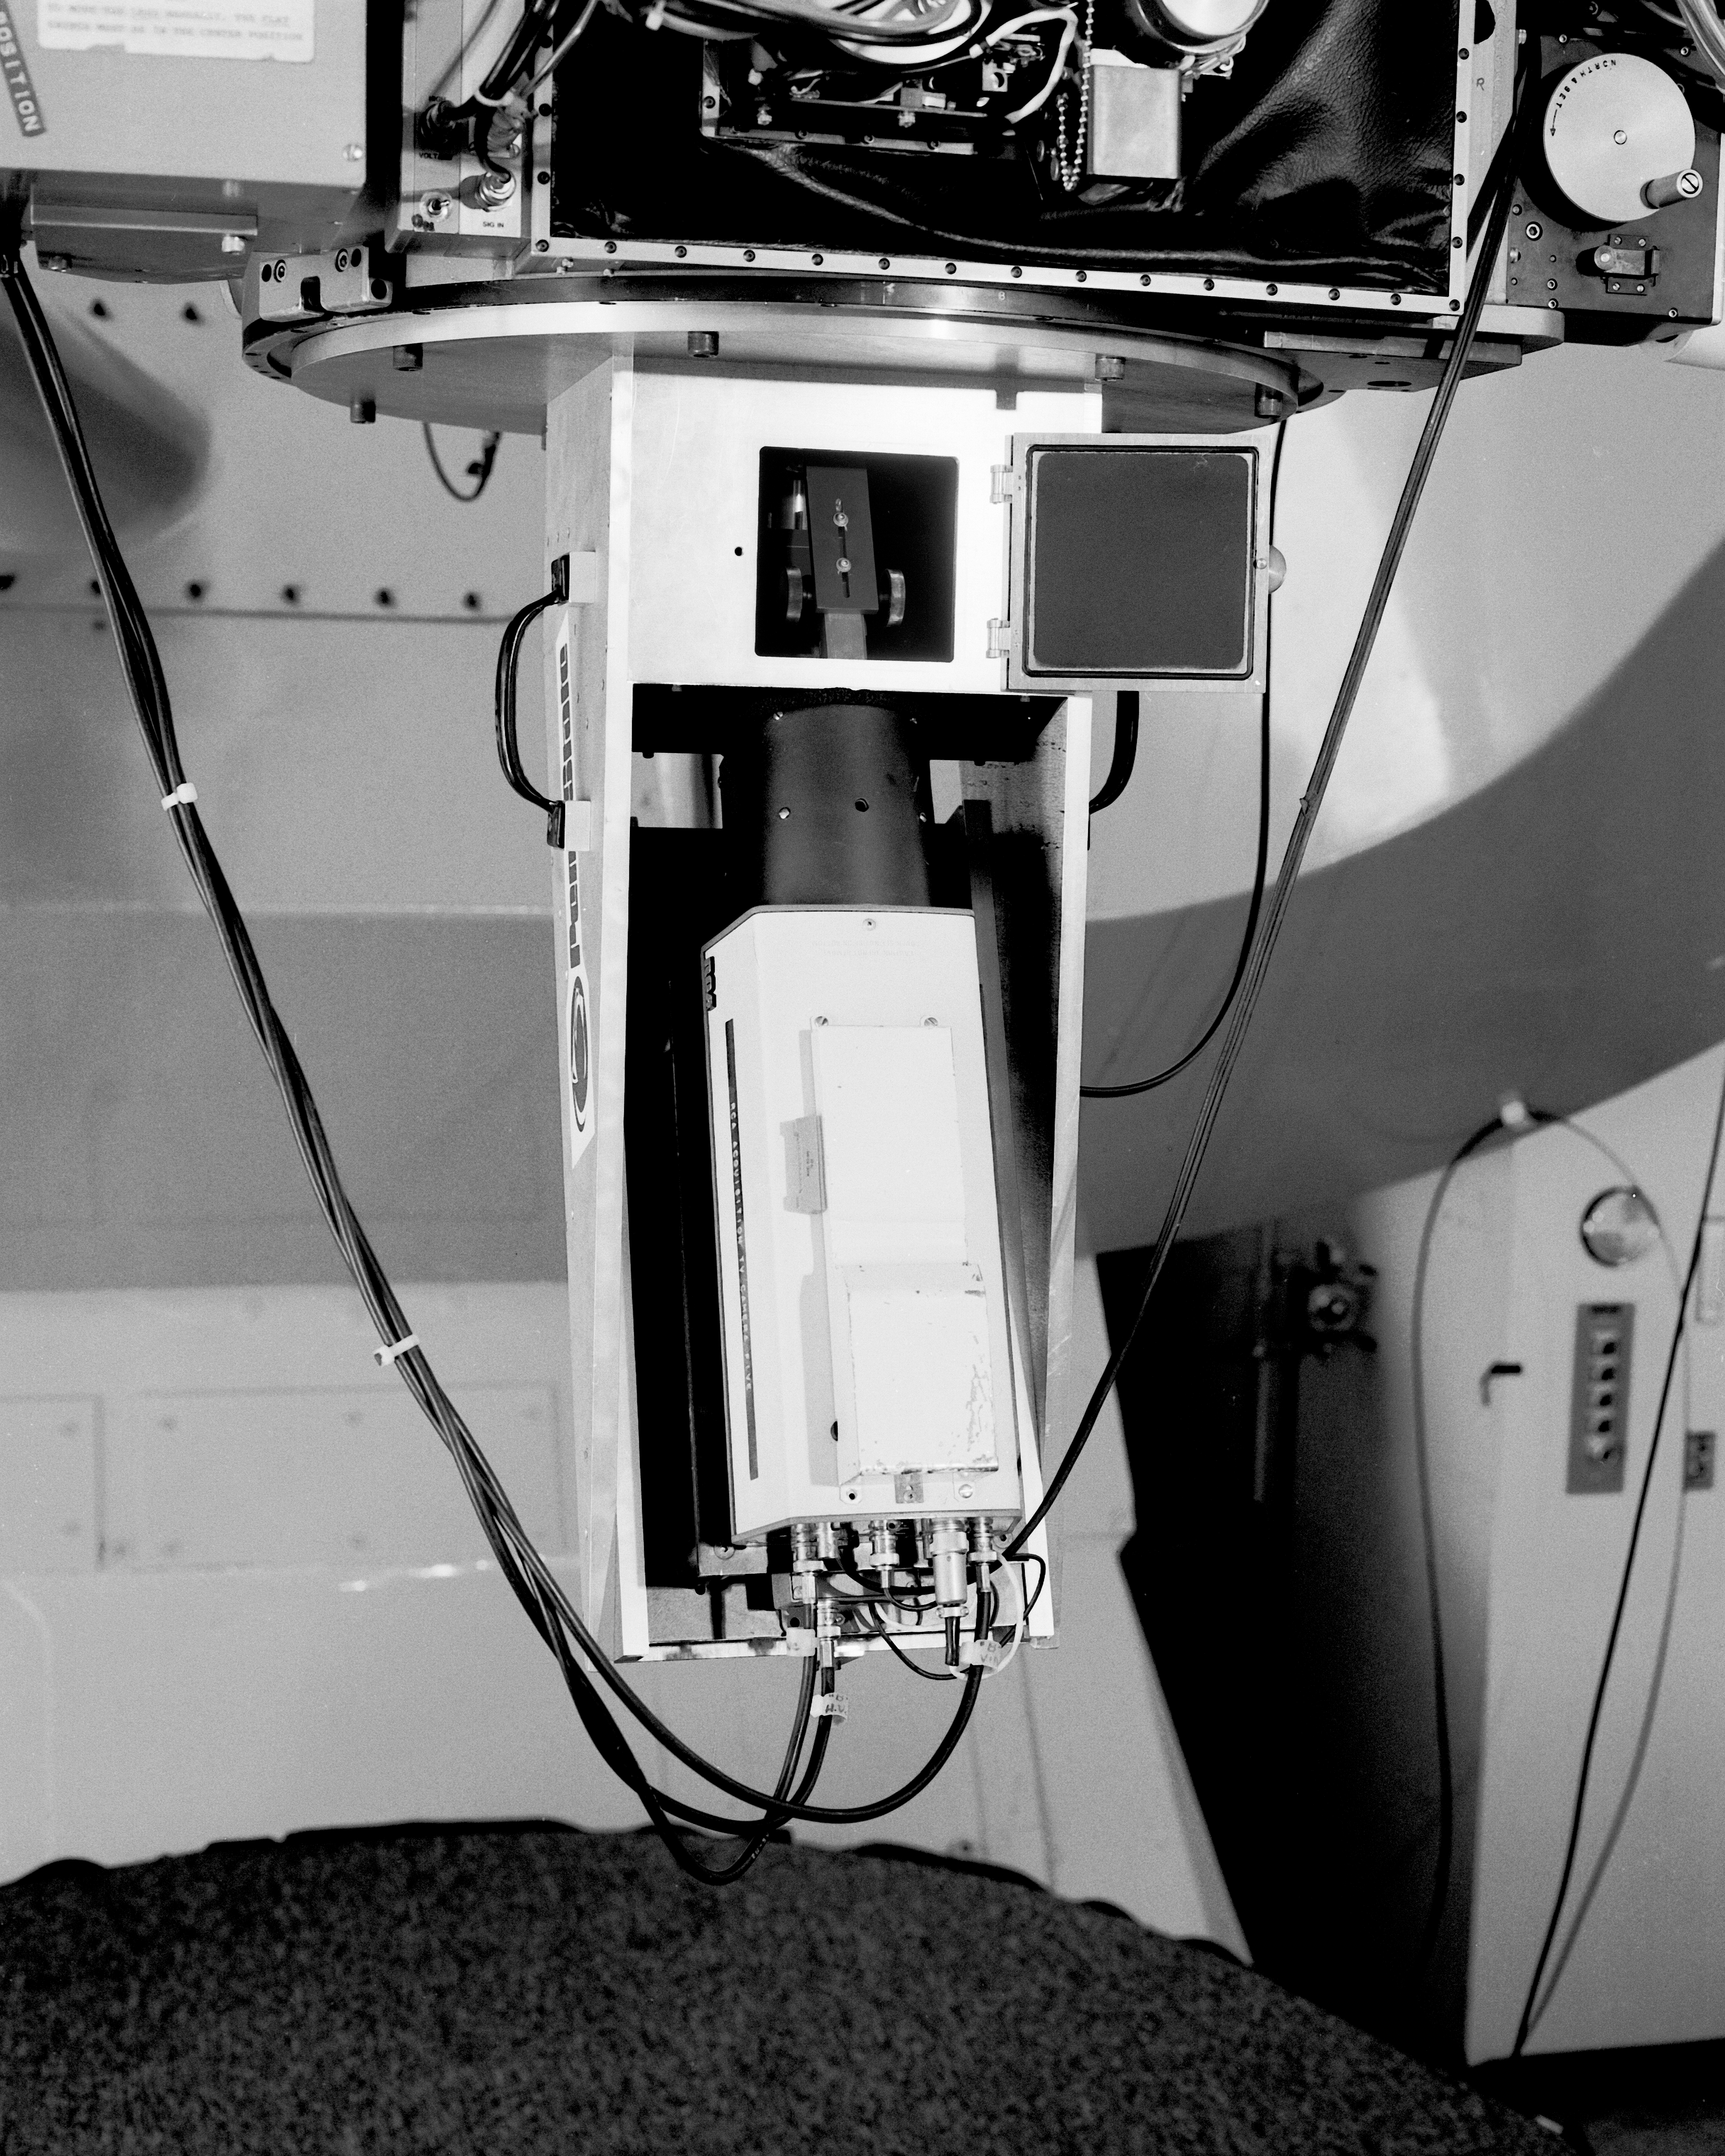

Ramsey spectrograph

The old Ramsey spectrograph shown mounted to the 84-inch (now 2.1-meter) telescope on Kitt Peak, in April 1987.

Credit: NOIRLab/NSF/AURA